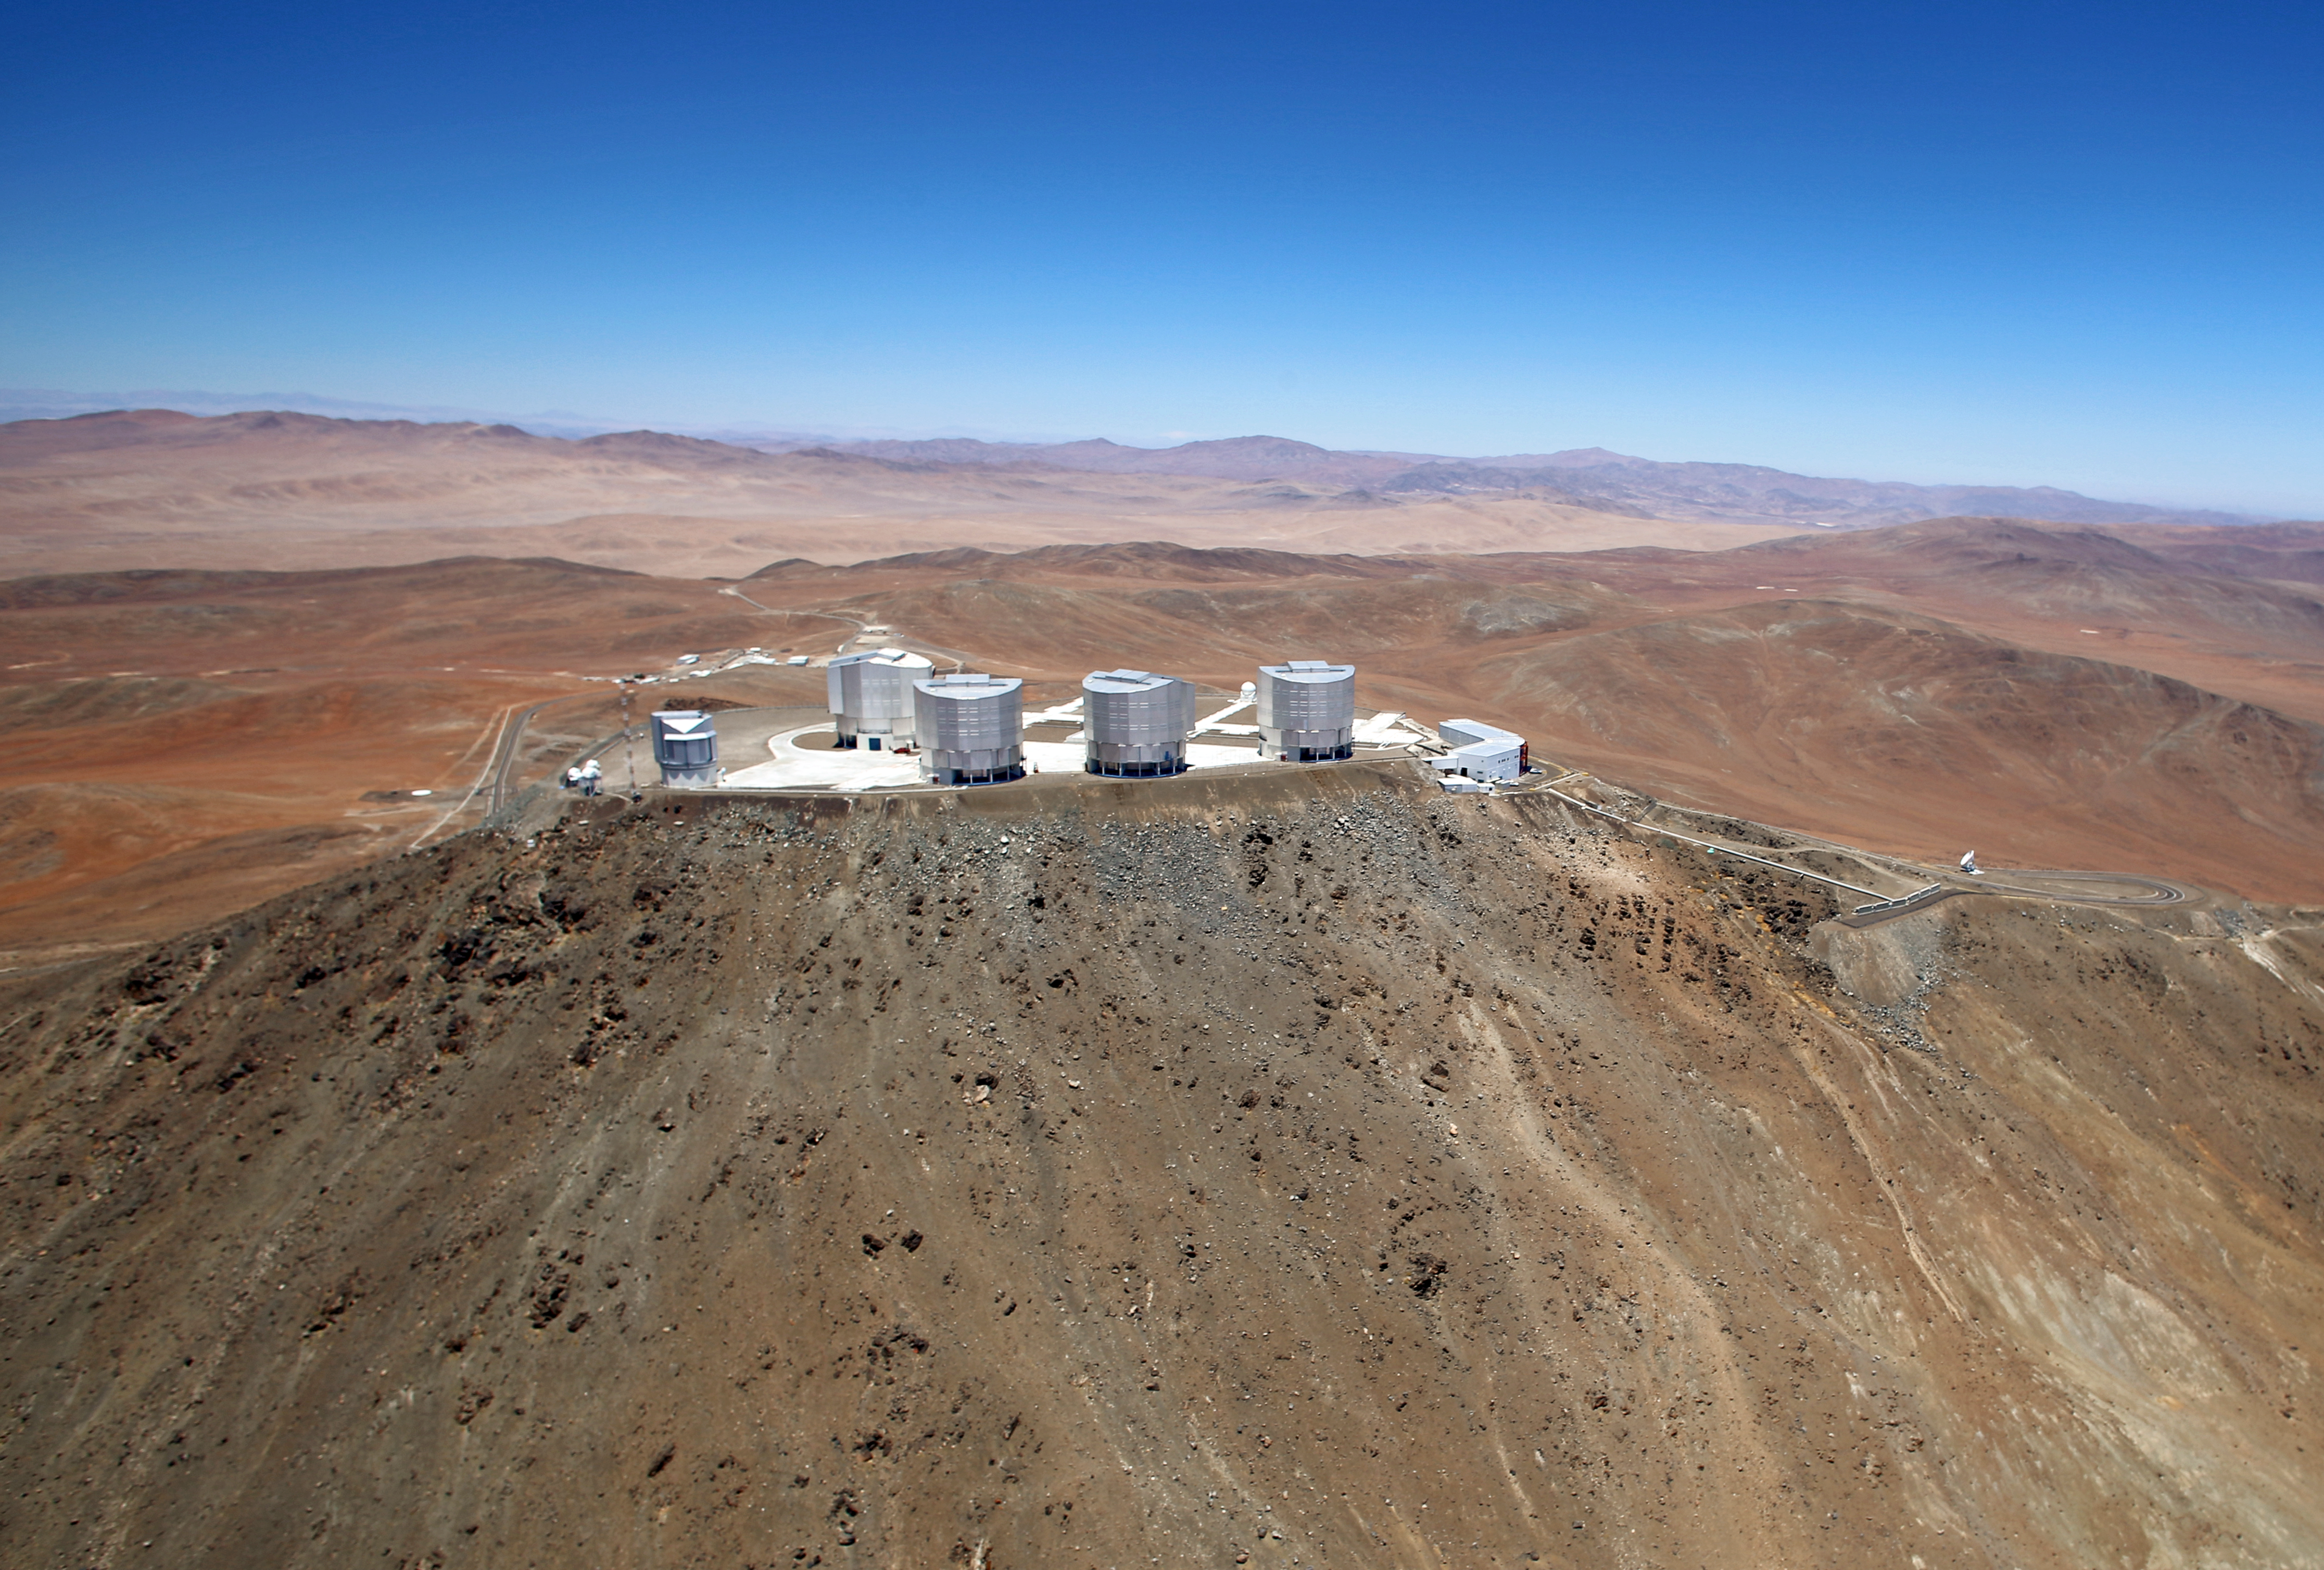

Wings for science fly over Paranal

This rare aerial view of the Paranal Observatory was taken in December 2012 by Clémentine Bacri and Adrien Normier, who are flying a special eco-friendly ultralight [1] aeroplane on a year-long journey around the world. This striking view shows the raw natural beauty of the landscape at the remote home of one of the world’s finest astronomical facilities, ESO’s Very Large Telescope (VLT), with its four independent 8.2-metre telescopes sitting at the top of Cerro Paranal.

ESO has an ongoing outreach partnership with the ORA Wings for Science project, a non-profit initiative which offers aerial support to public research organisations. The two crew members of the Wings for Science Project did a flyby above the observatories of Northern Chile, among other locations, before they left South America and jumped to Australia. During their trip, they help out scientists by providing aerial capabilities ranging from air sampling to archaeology, biodiversity observation and 3D terrain modelling.

The short movies and amazing pictures that are produced during the flights are used for educational purposes and for promoting local research. Their circumnavigation started in June 2012 and finished in June 2013 with a landing at the Paris Air Show on 17 June.

Credit: Clem & Adri Bacri-Normier (wingsforscience.com)/ESO